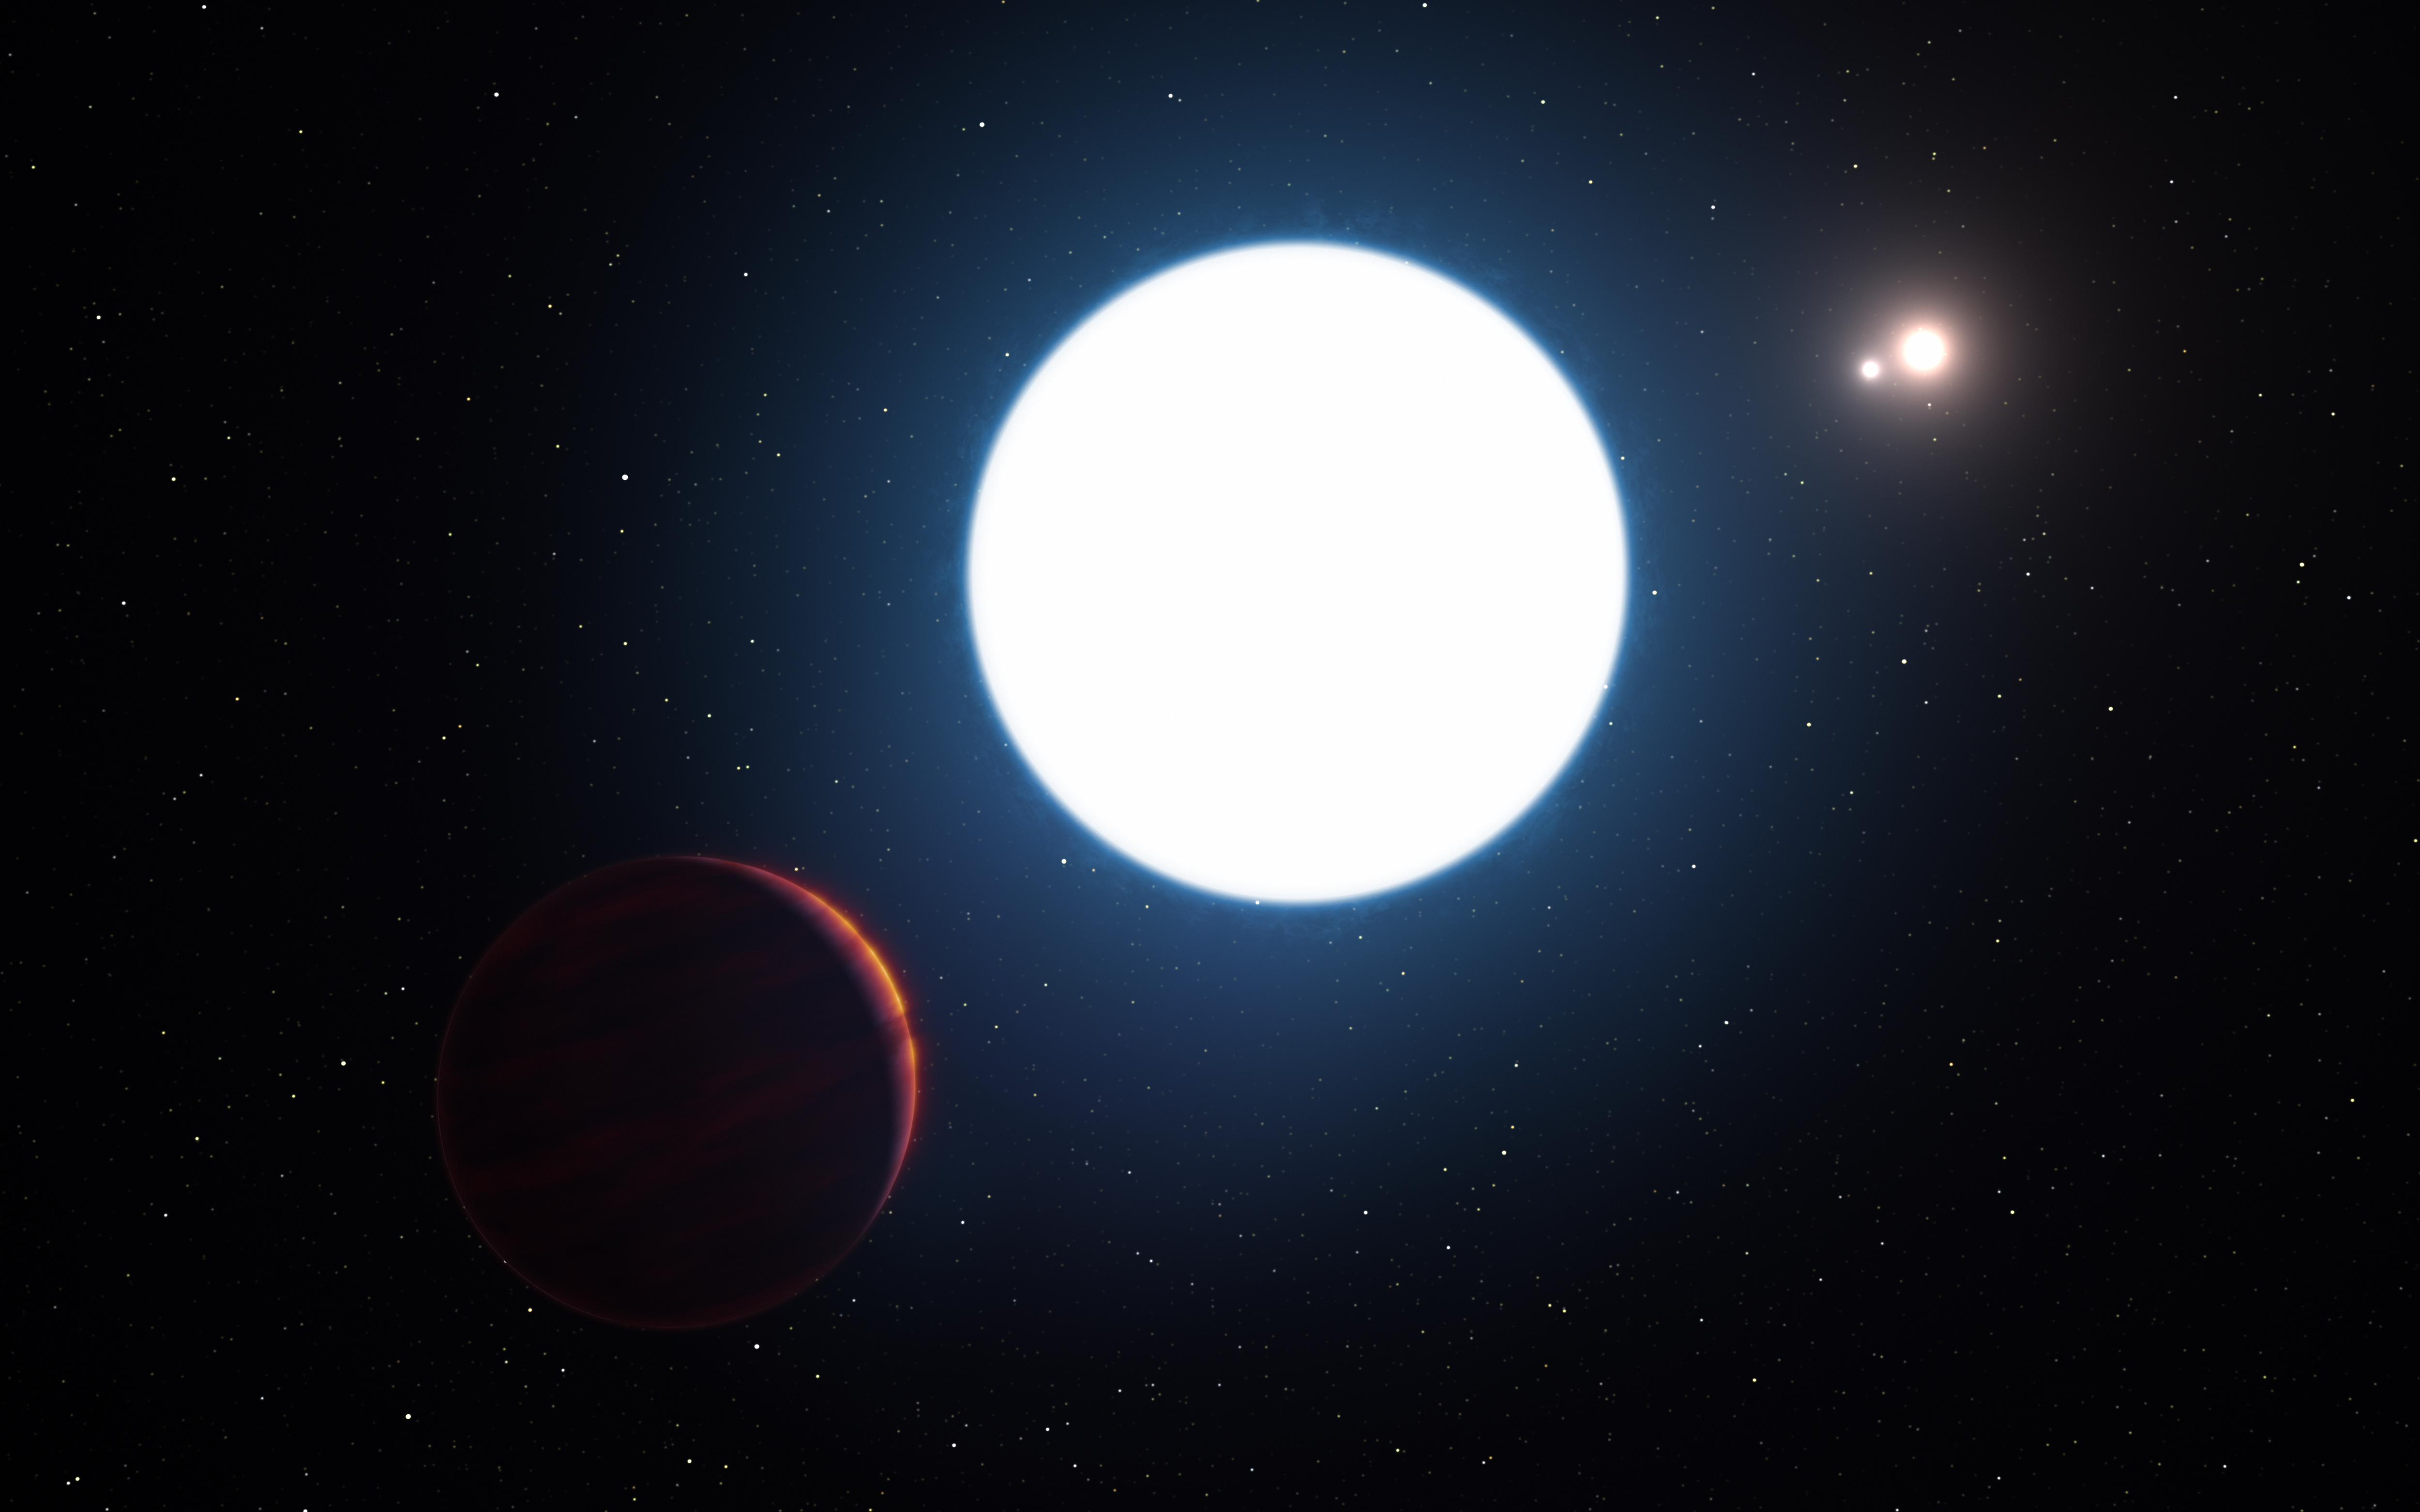

Artist’s impression of planet in the HD 131399 system

This artist's impression shows a view of the triple star system HD 131399 from close to the giant planet orbiting in the system. The planet is known as HD 131399Ab and appears at the lower-left of the picture.

Located about 320 light-years from Earth in the constellation of Centaurus (The Centaur), HD 131399Ab is about 16 million years old, making it also one of the youngest exoplanets discovered to date, and one of very few directly-imaged planets. With a temperature of around 580 degrees Celsius and having an estimated mass of four Jupiter masses, it is also one of the coldest and least massive directly-imaged exoplanets.

Edit (19 April 2022): Observations conducted over the past few years have revealed that the object identified as HD 131399Ab is not a planet, but rather a background star.

Credit: ESO/L. Calçada/M. Kornmesser